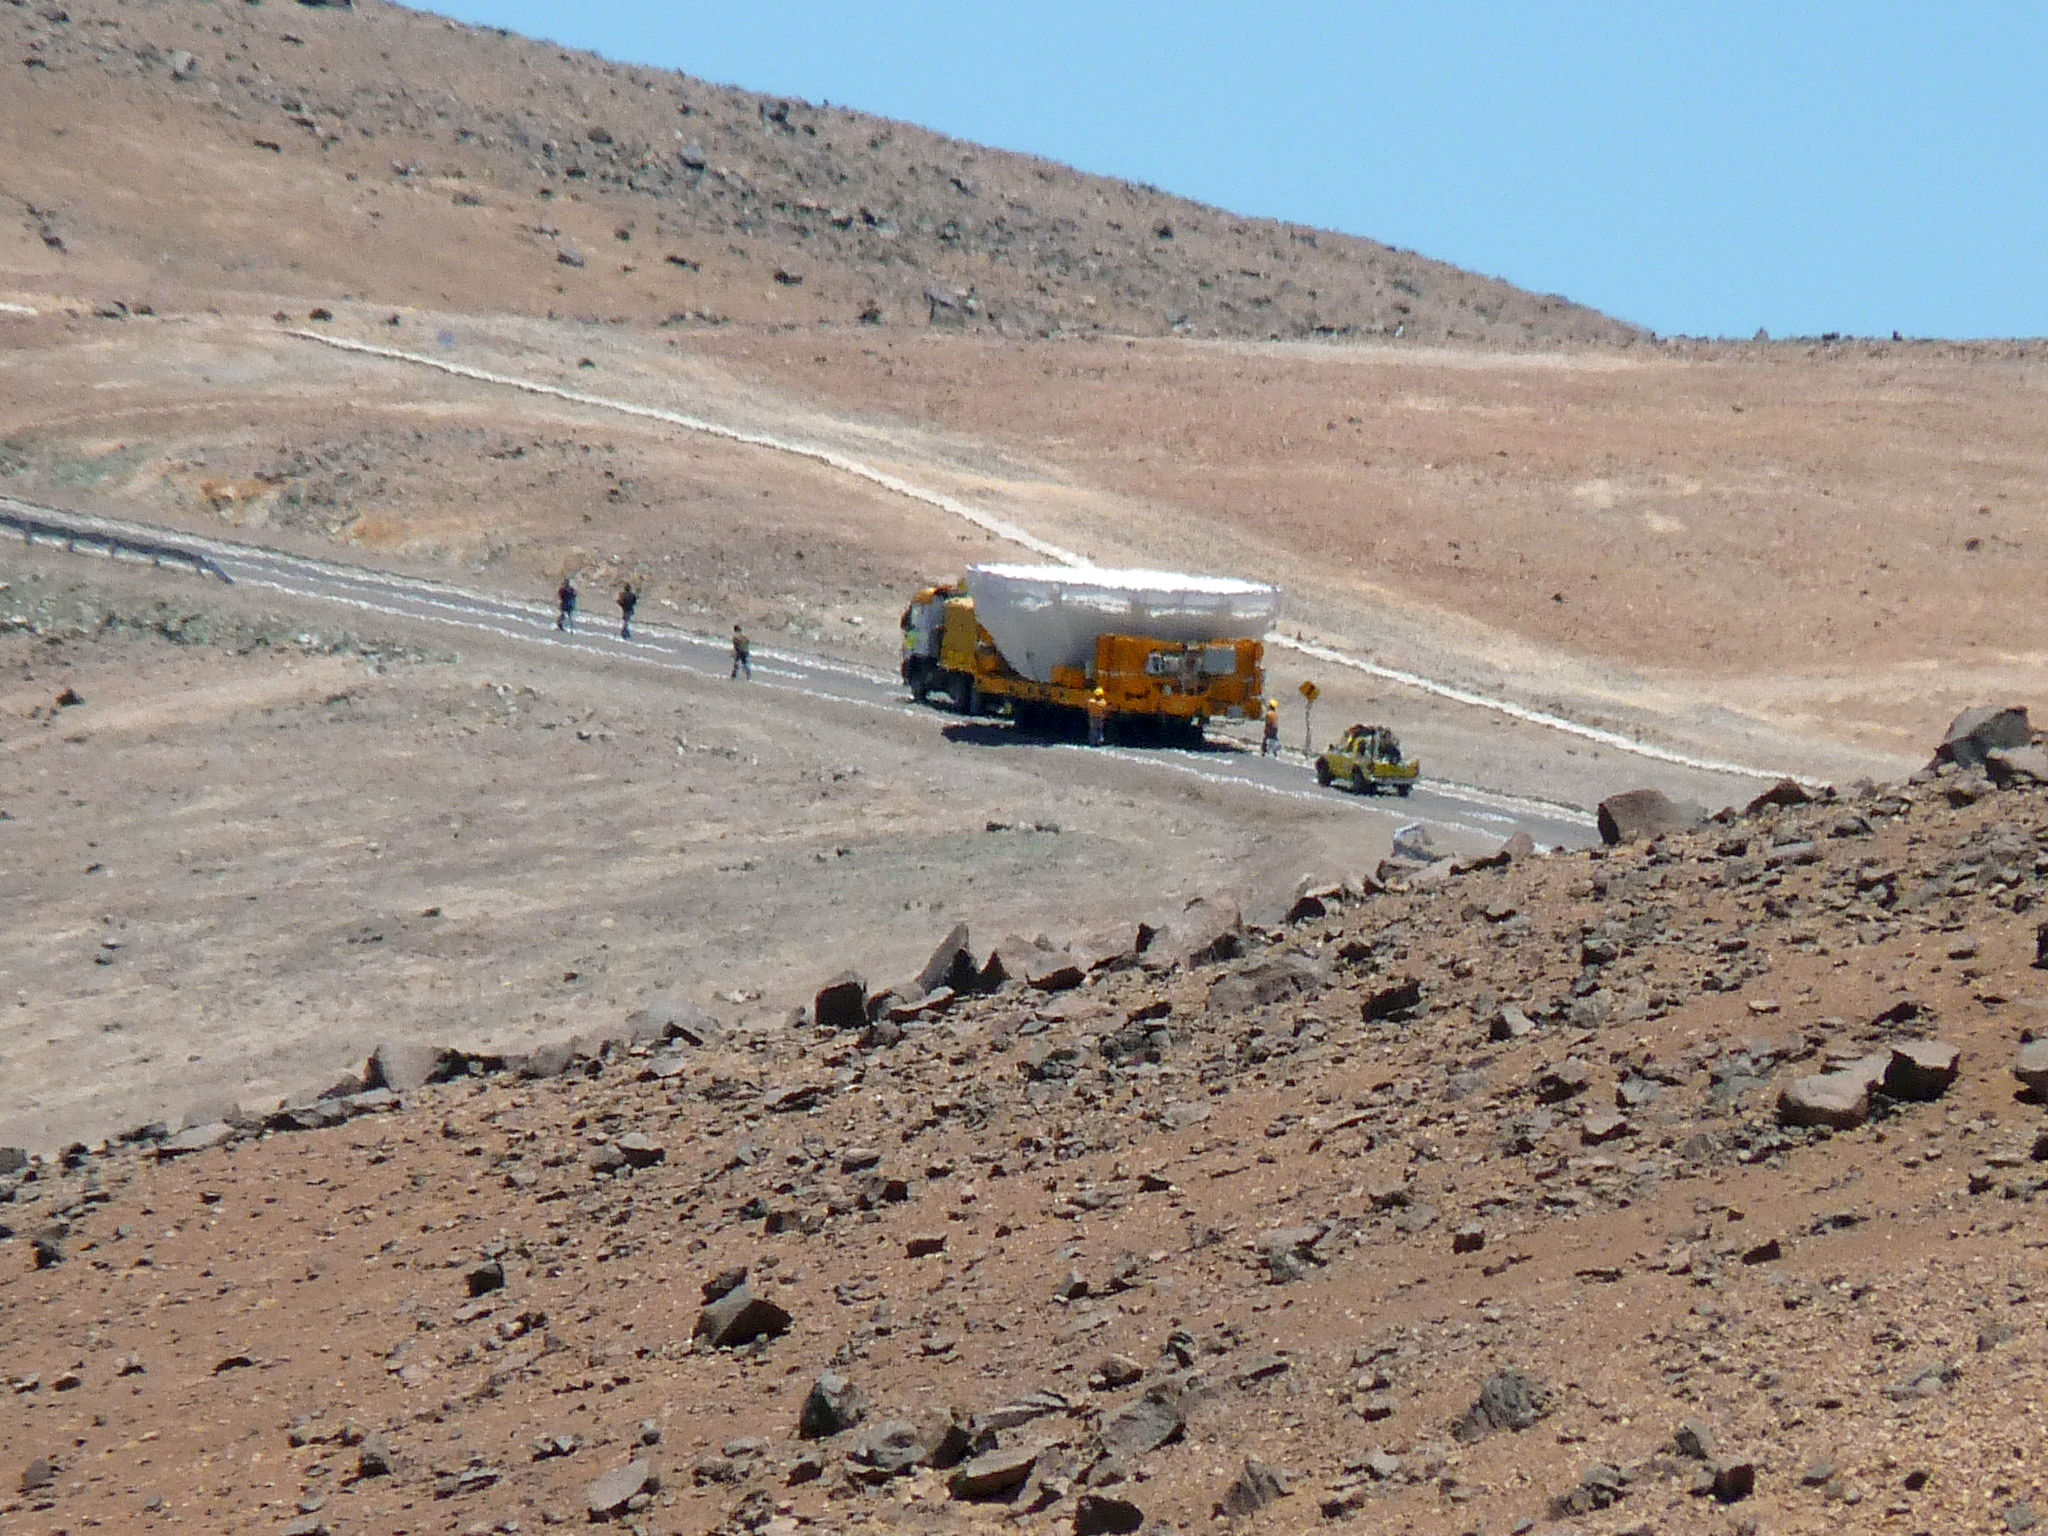

A giant mirror goes back to work

The 8.2-metre primary mirror (M1) of one of the VLT’s four giant telescopes is being transported from the Main Maintenance Building (MMB) back to its telescope, after a recoating. This delicate operation is carried out every 18 months. Since the telescopes spend the night under the stars, a certain amount of dirt accumulates on the surface of the mirrors, reducing their reflectivity and diminishing the quality of the astronomical image. During the cleaning process, the existing aluminium layer is removed and the mirror is recoated. This photograph is slightly blurry because of the effect of the atmospheric turbulence near the ground in the daytime. In spite of this, the atmosphere above Paranal is characterised by an extremely low turbulence and a great stability. These characteristics make the Paranal area one of the world’s best sites for ground-based optical astronomy.

Credit: P. Zidar/ESO